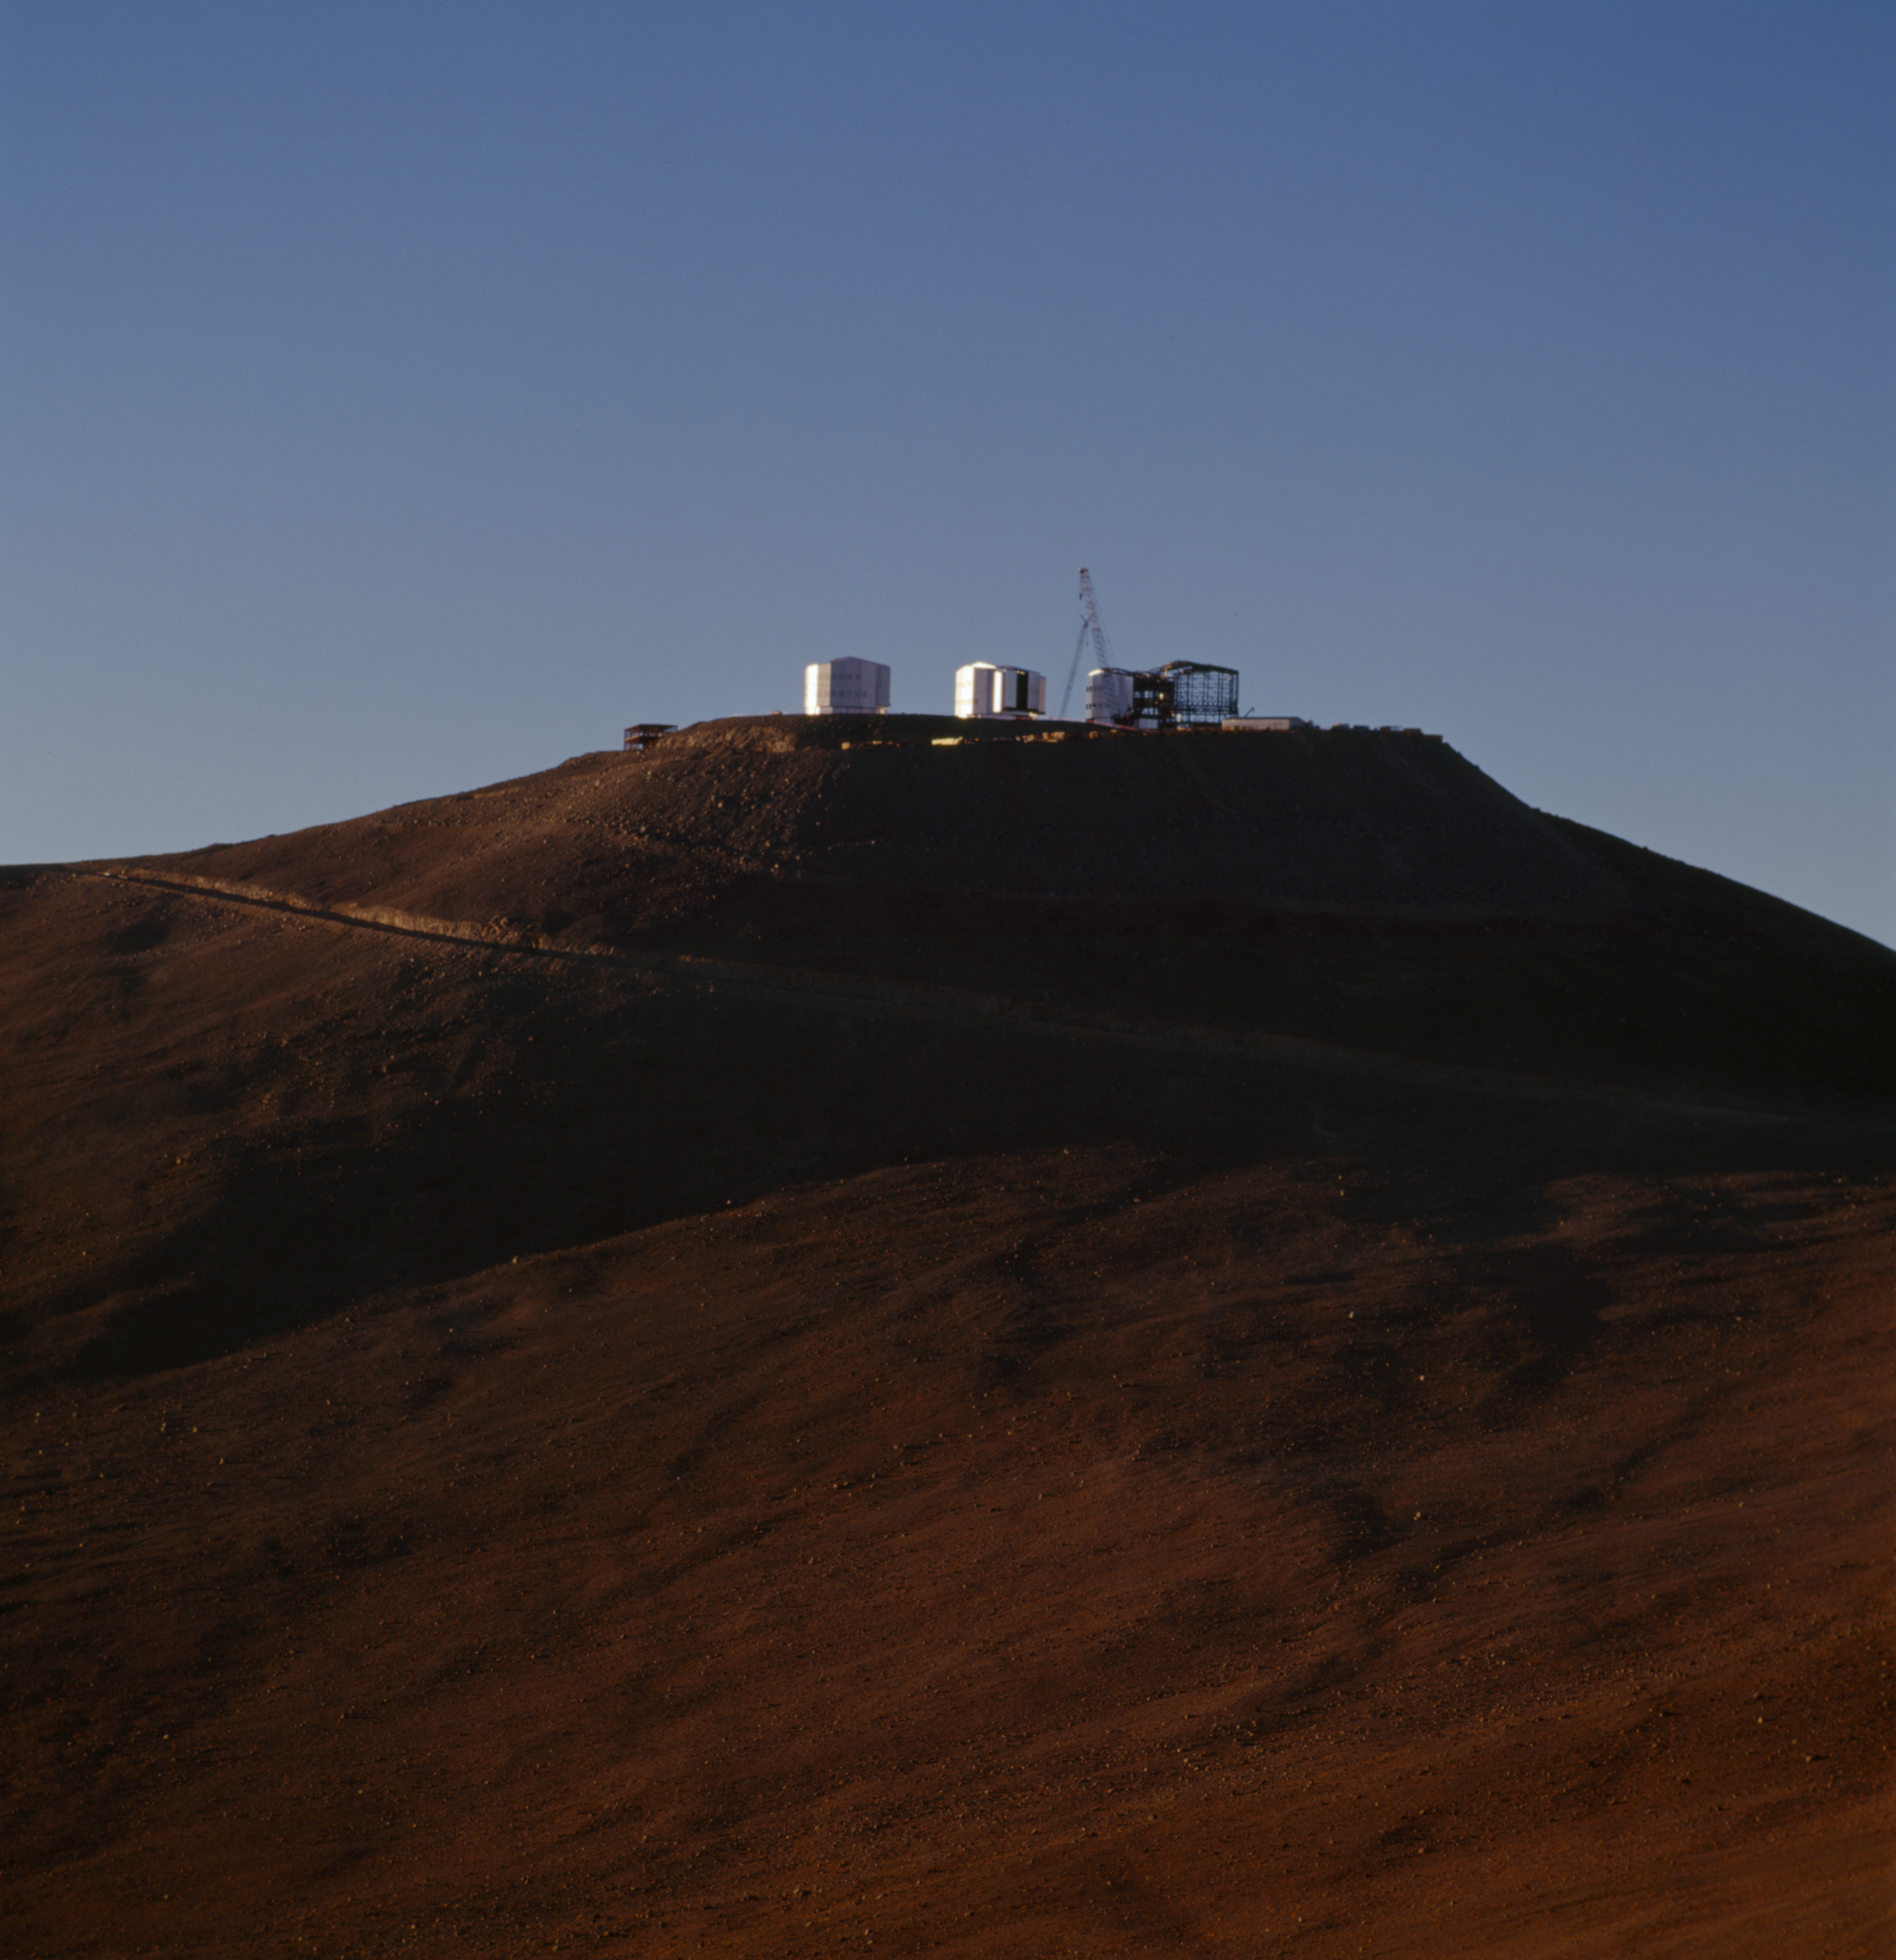

Paranal Observatory

The Paranal Observatory in the Chilean Atacama Desert in November 1999.

Credit: ESO